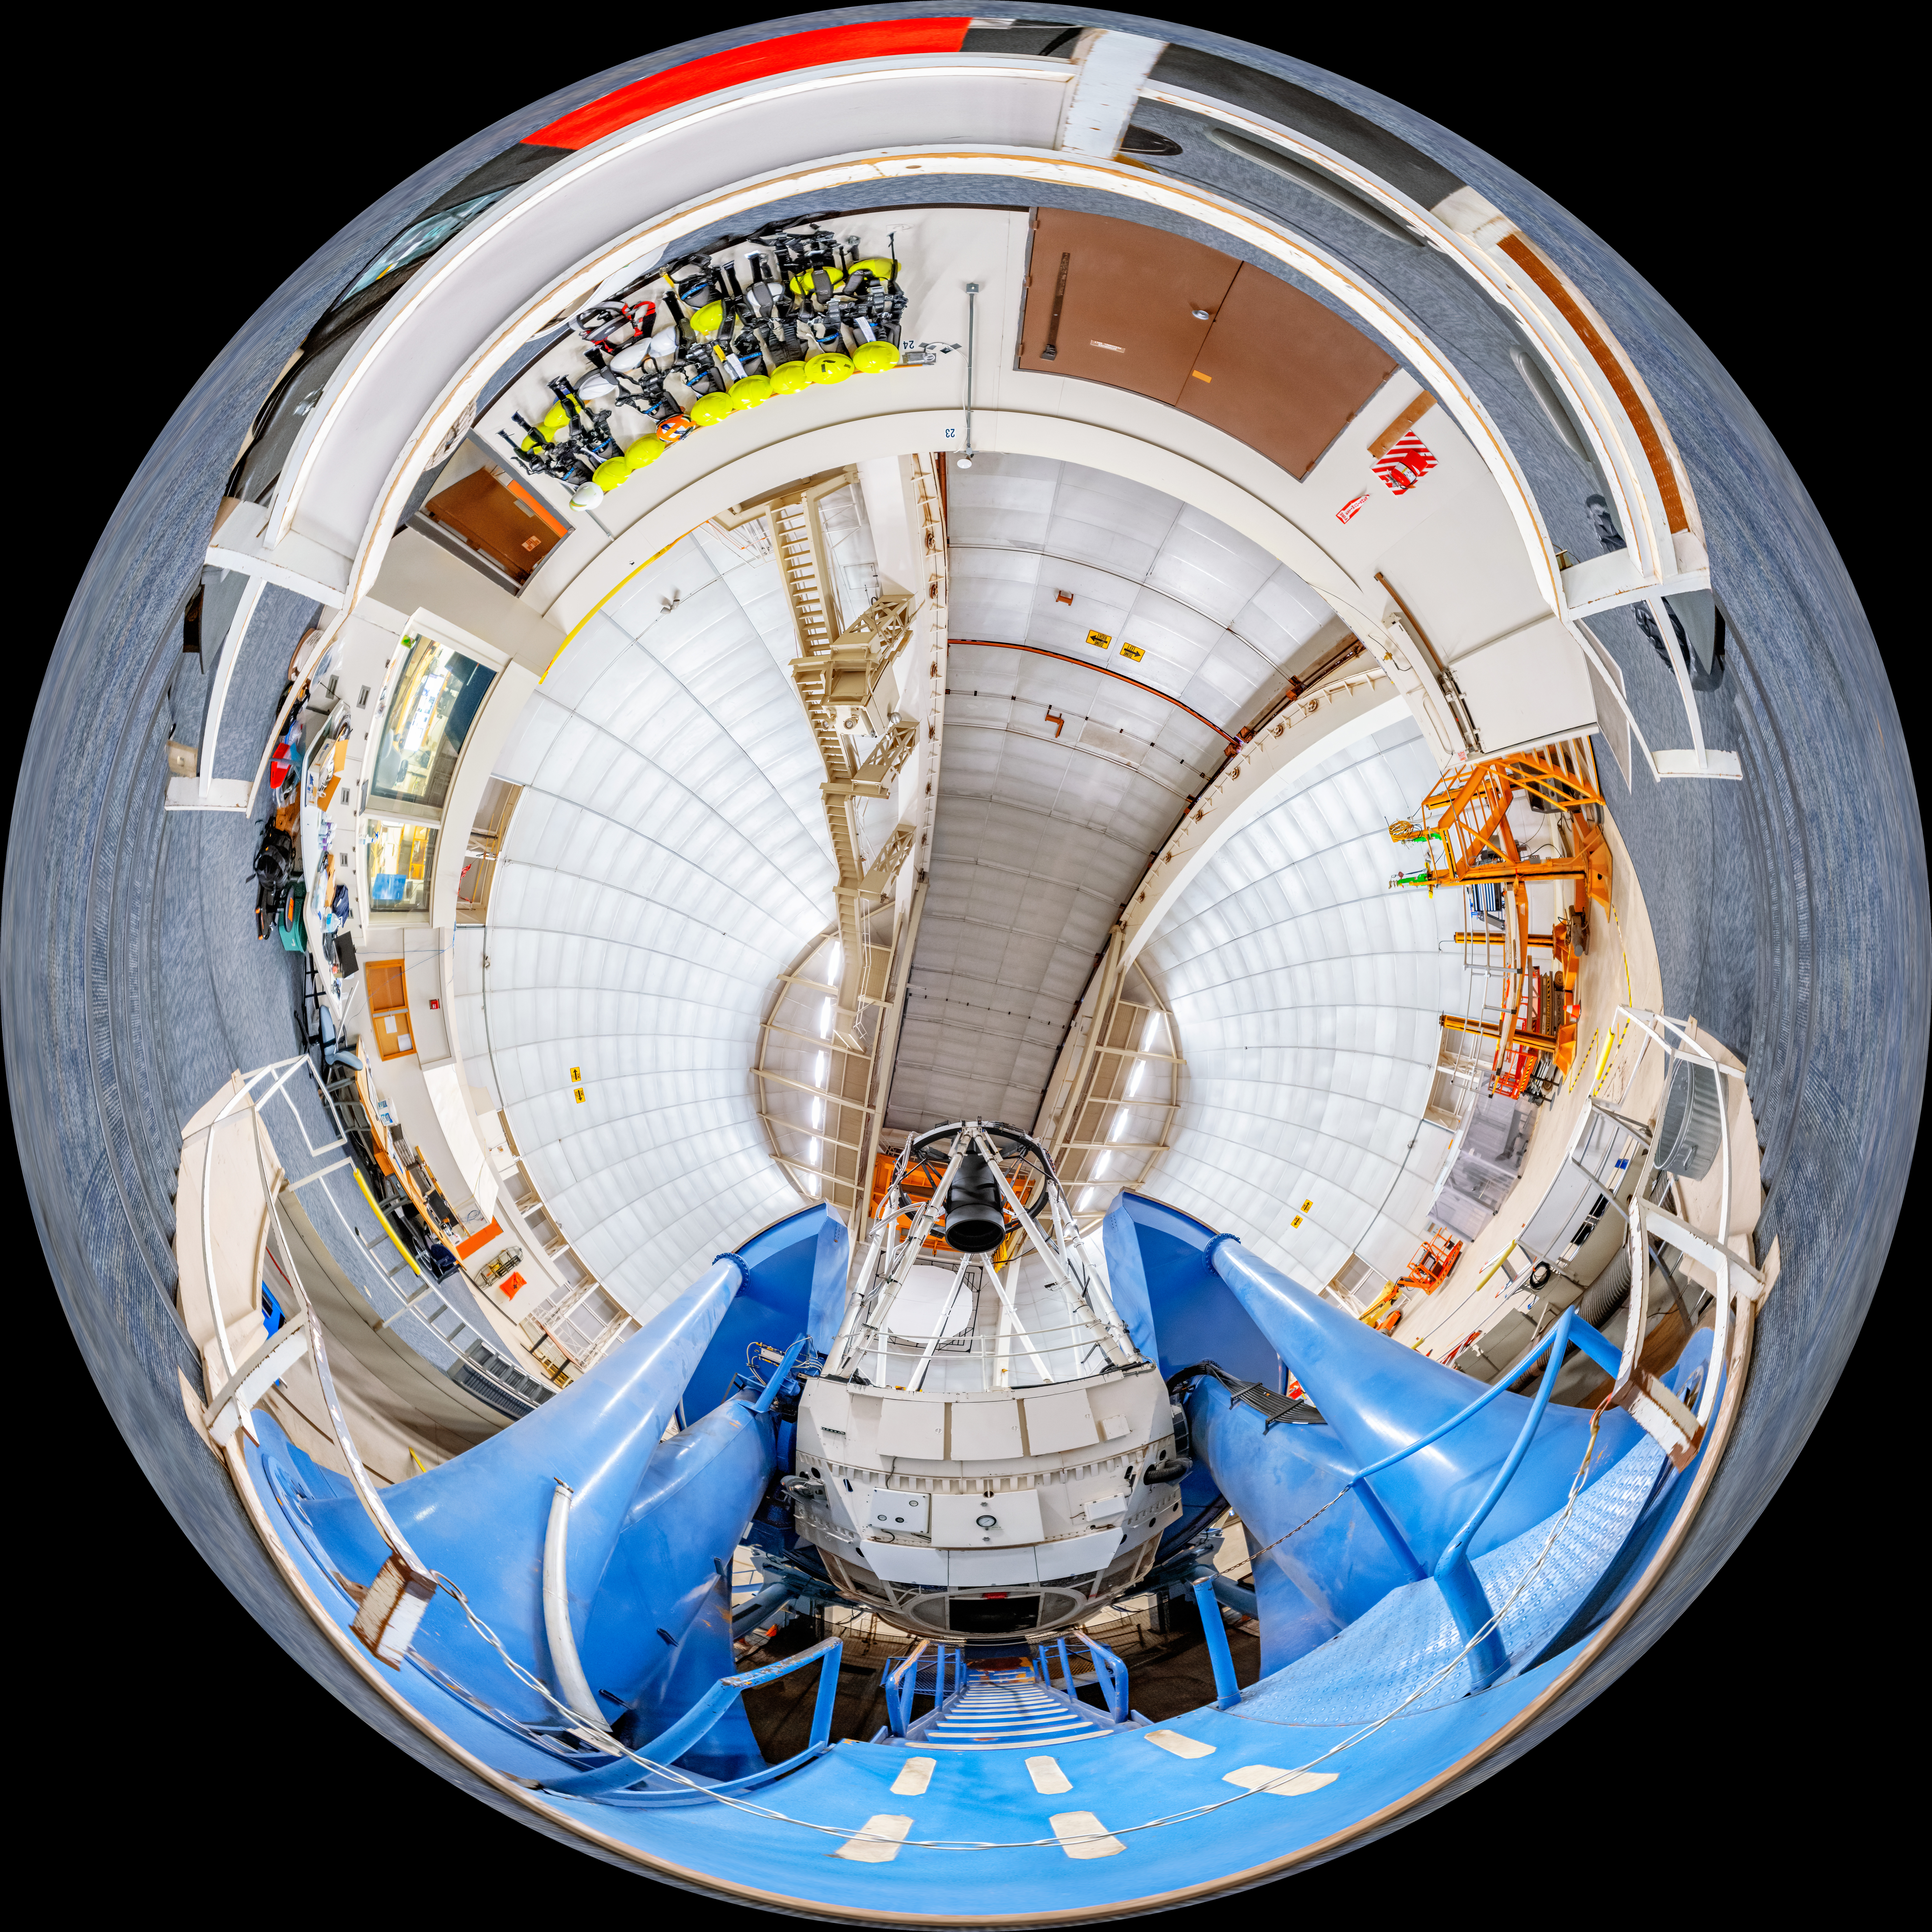

Nicholas U. Mayall 4-meter Telescope Fulldome

A fulldome view of the Nicholas U. Mayall 4-meter Telescope at Kitt Peak National Observatory in Arizona.

A 360 panorama version of this image can be viewed here.

Credit: NOIRLab/NSF/AURA/T. Slovinský